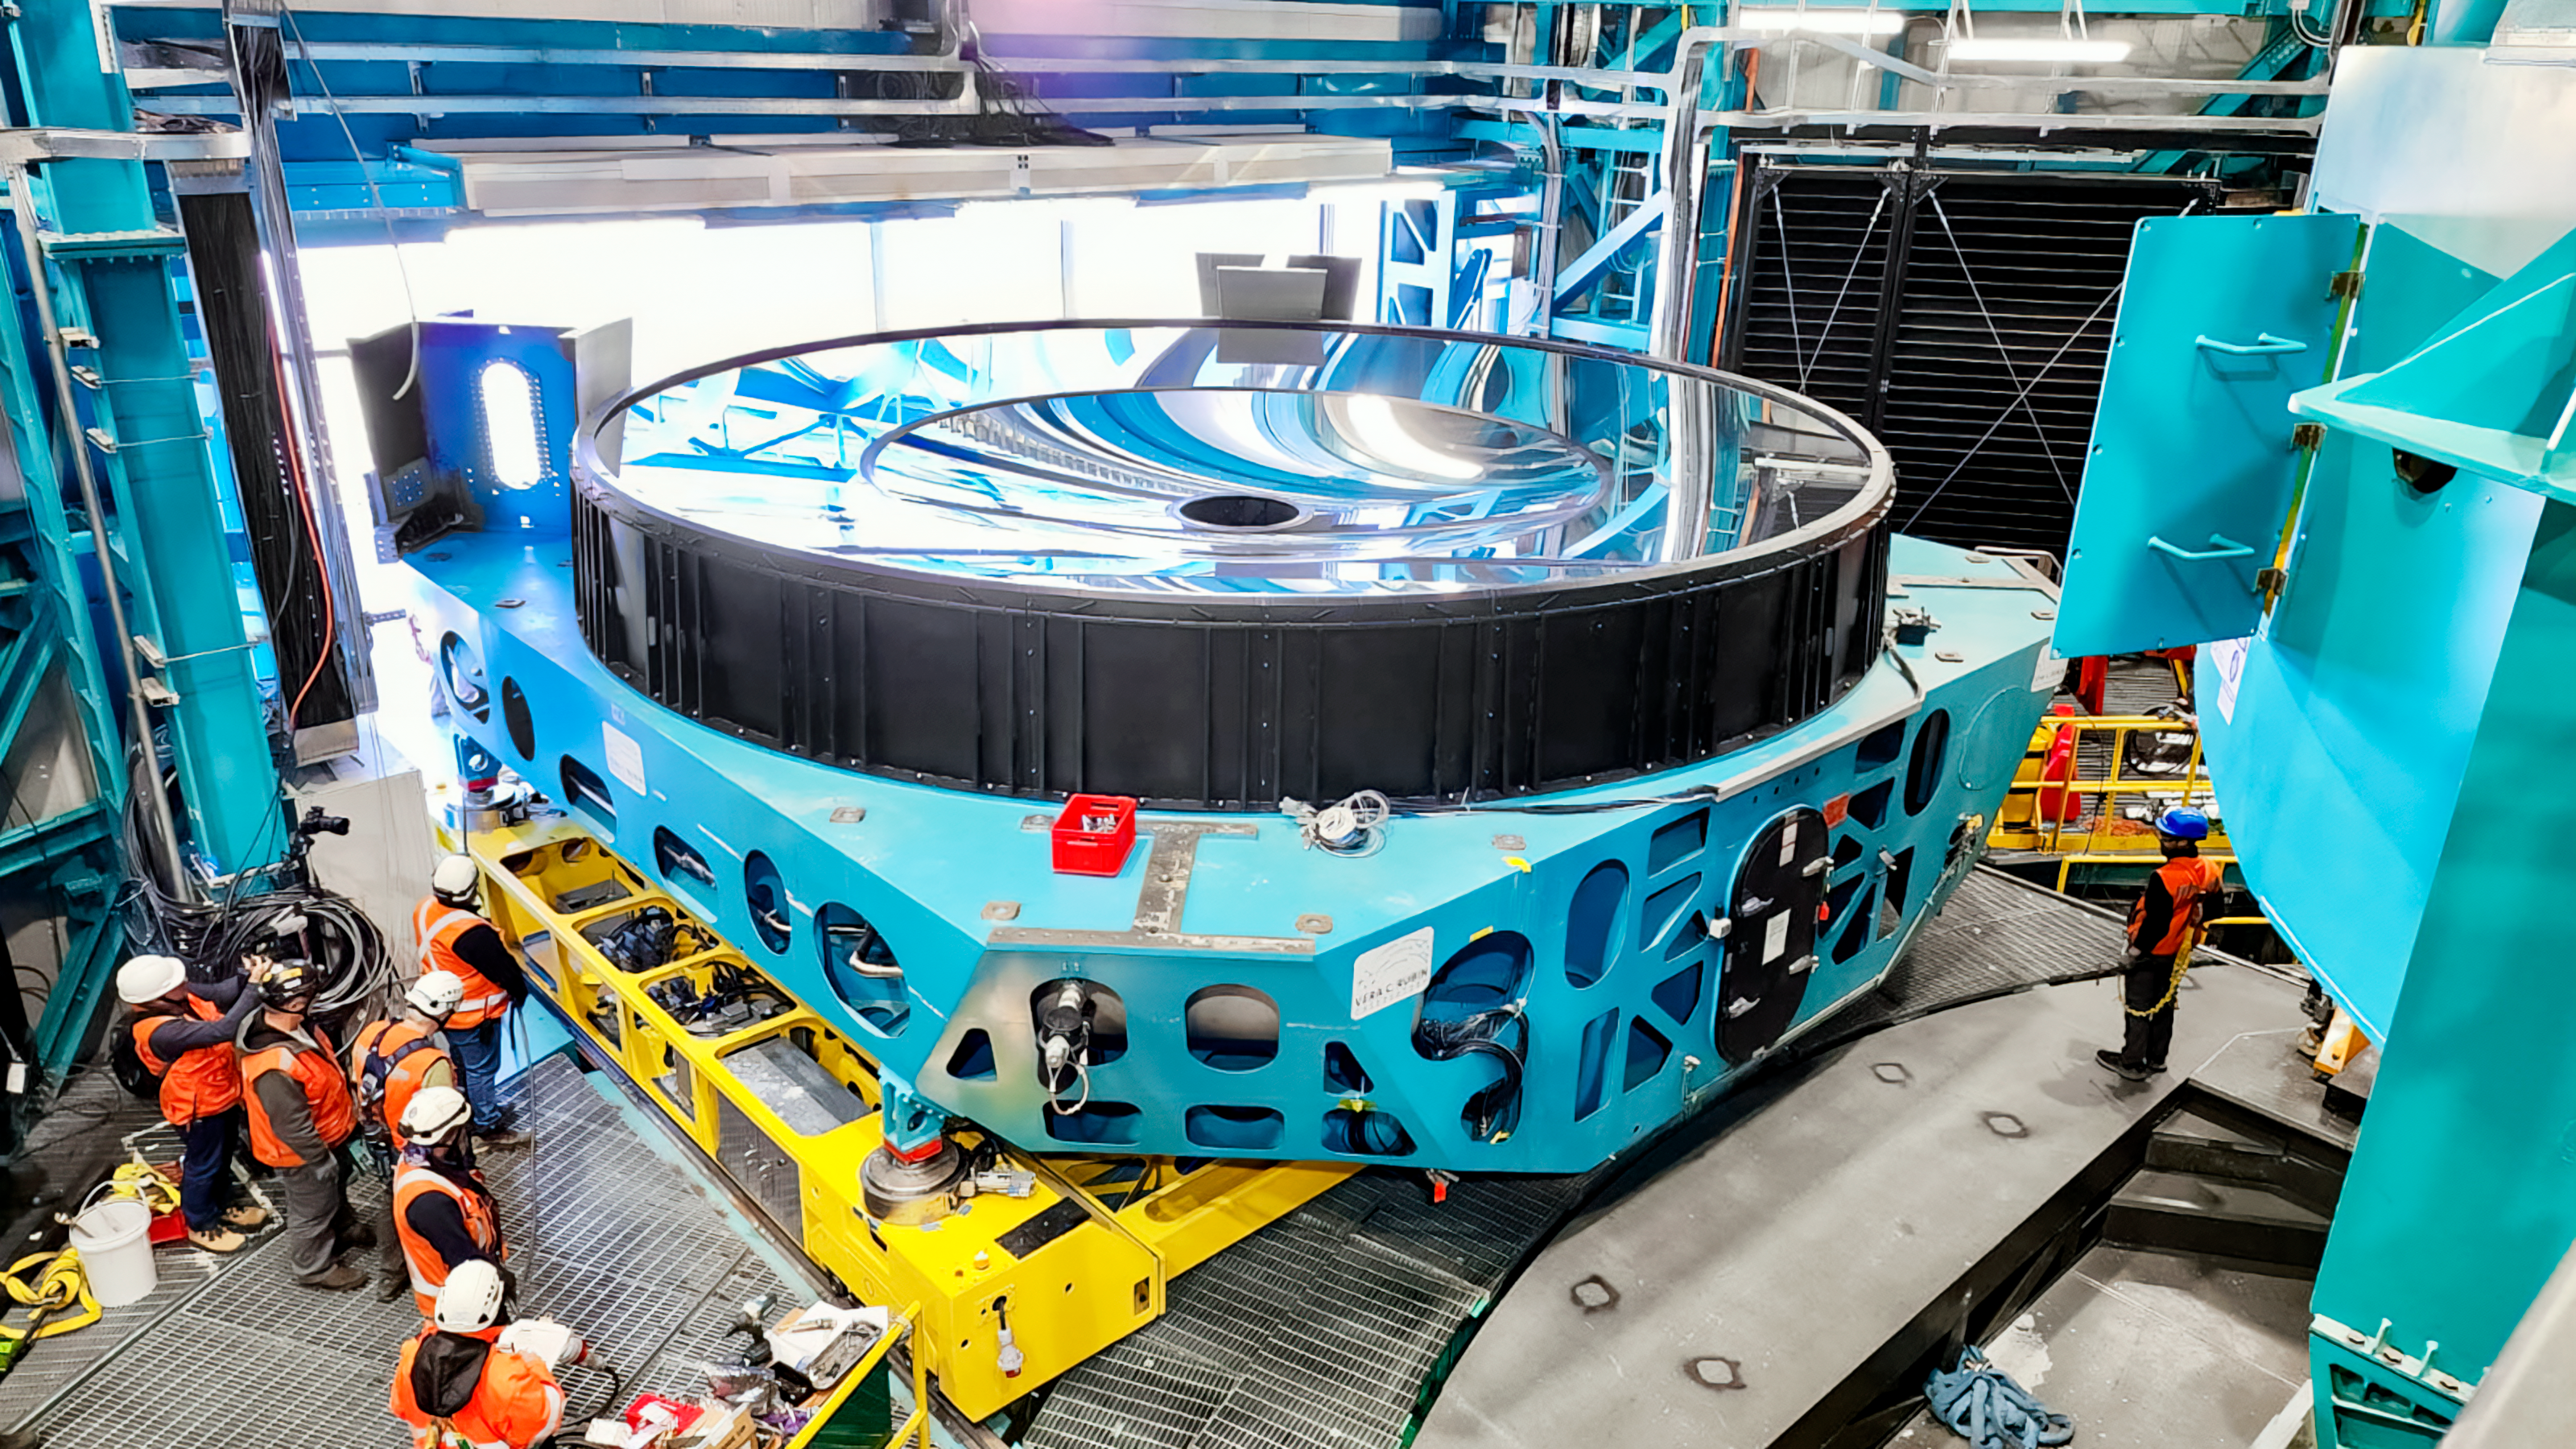

Rubin M1M3 installation

M1M3 install 8

Credit: RubinObs/NOIRLab/SLAC/NSF/DOE/AU